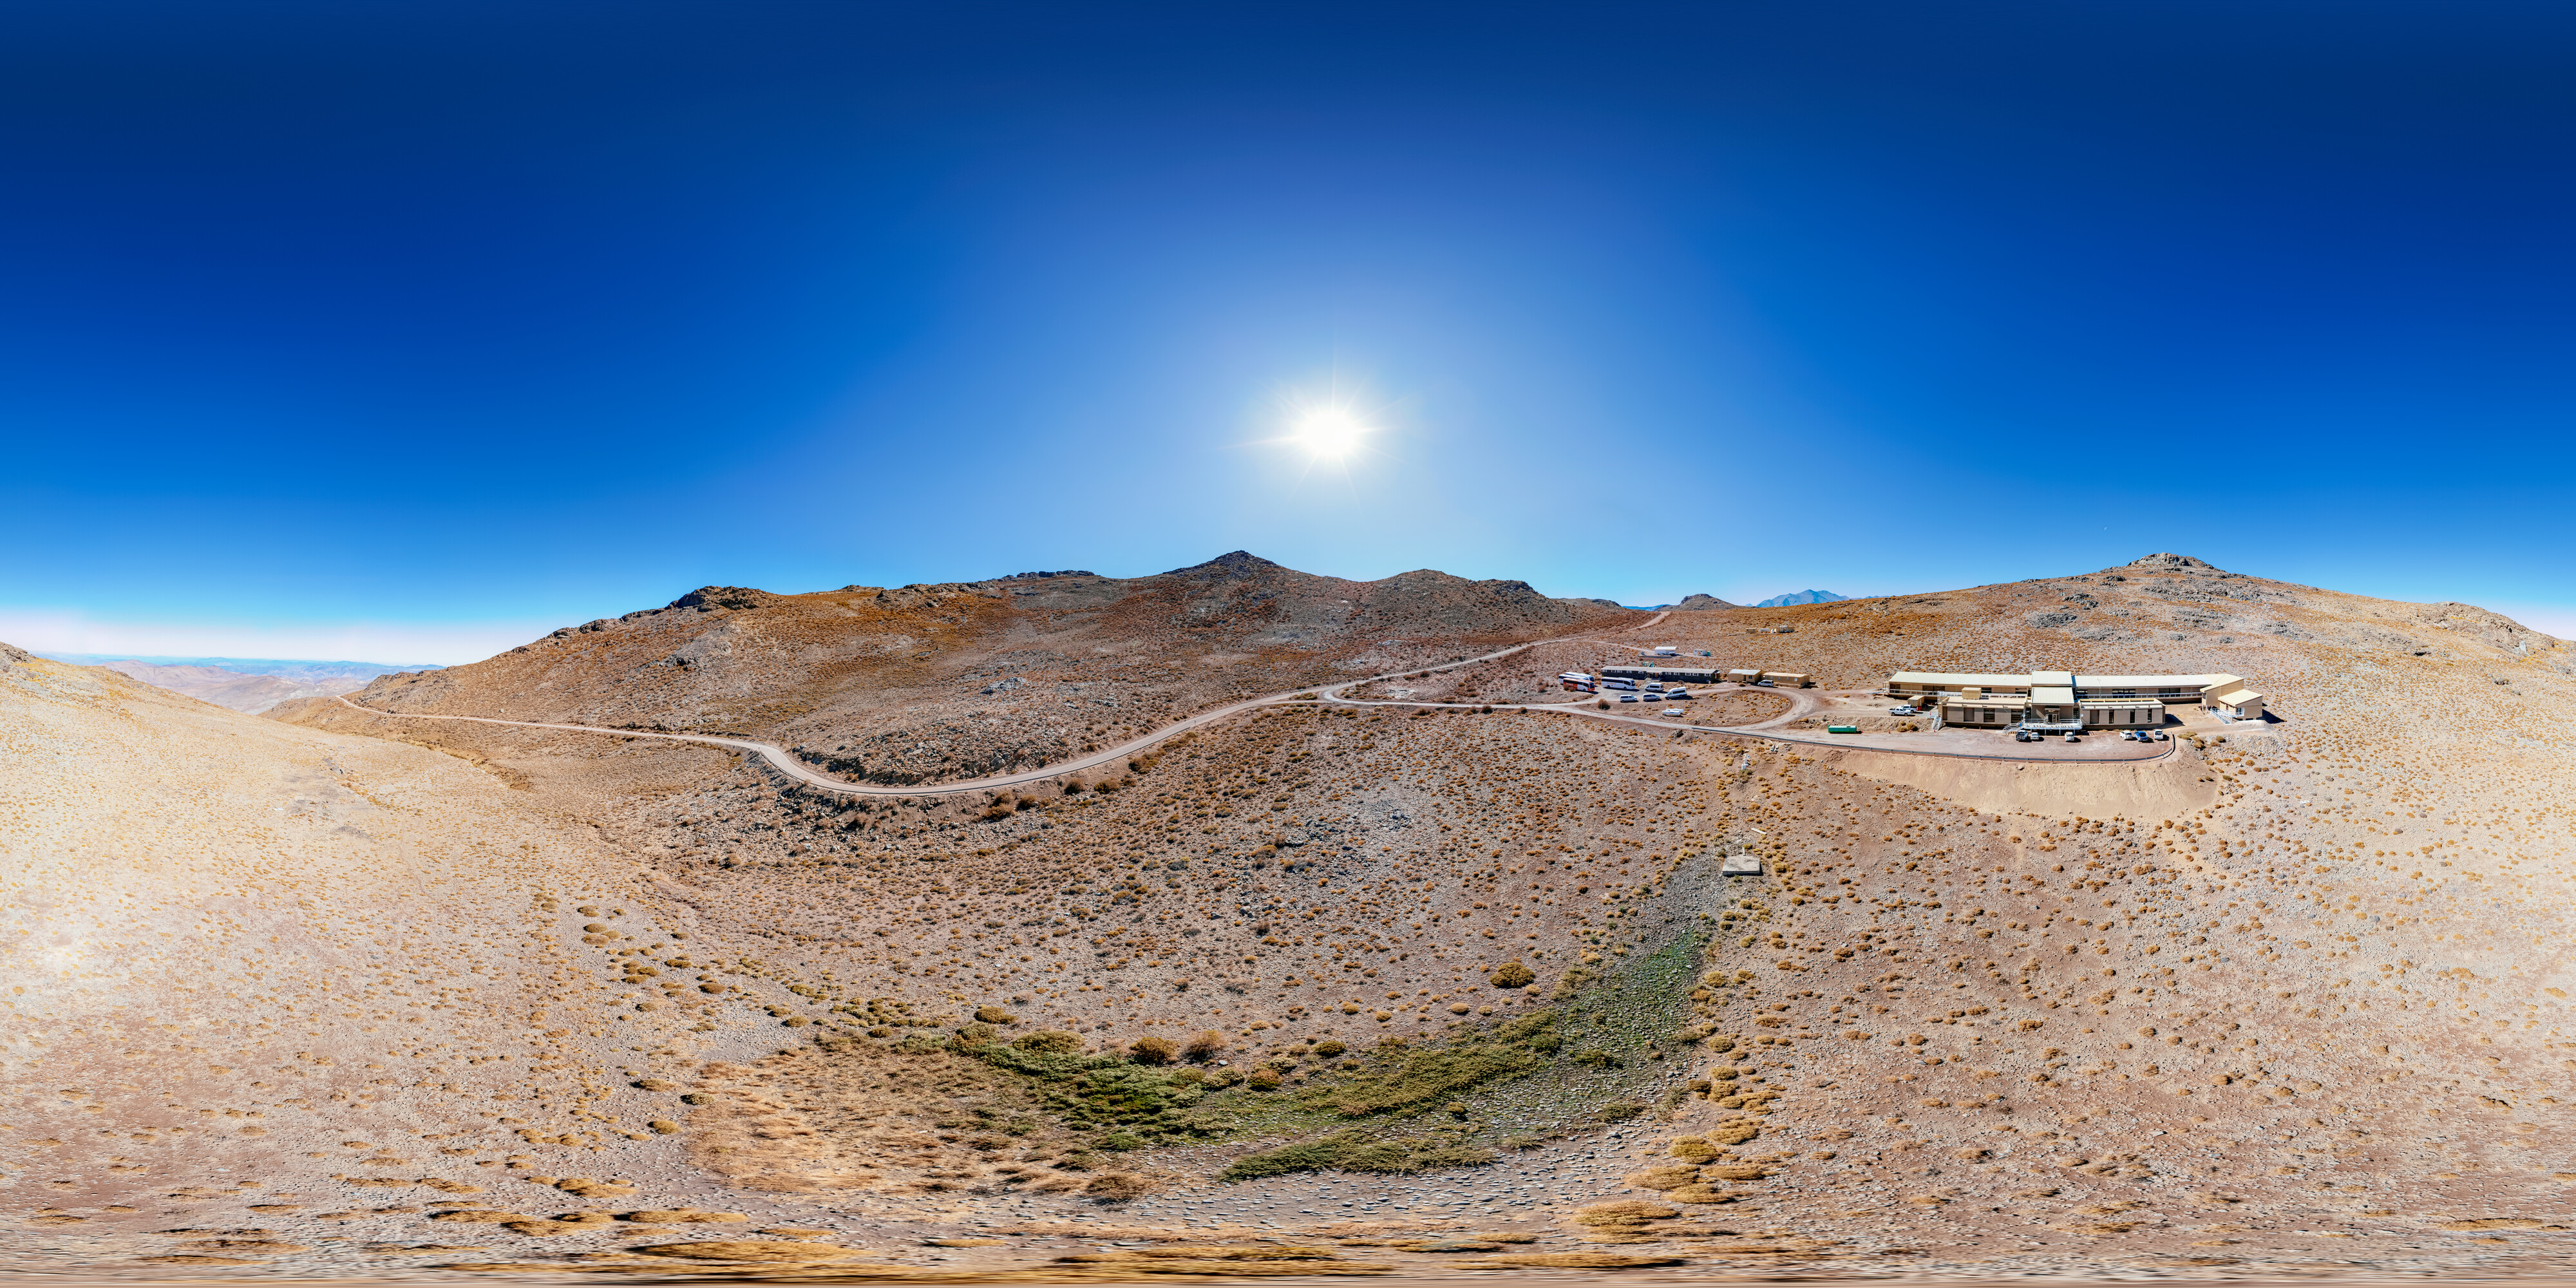

Dining Dorm Building on Cerro Pachón 360 Panorama

An aerial 360 panorama of the dining dorm building and hotel on Cerro Pachón.

Credit: NOIRLab/NSF/AURA/ T. Matsopoulos